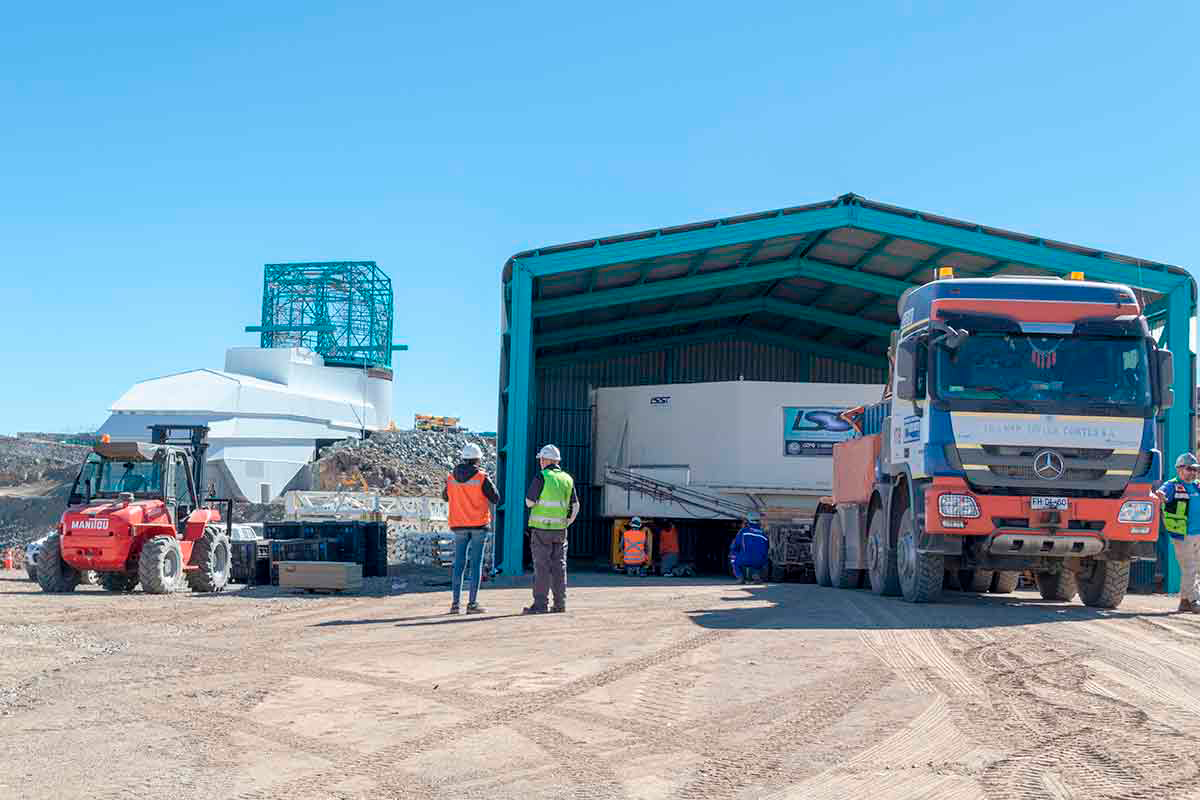

LSST Mirror Arrives at Cerro Pachón

The 8.4m-diameter primary mirror of the Large Synoptic Survey Telescope (LSST) has reached its home at Cerro Pachón in Chile. Earlier this month, the mirror reached the port at Coquimbo, where it was loaded onto a 72-wheeled transport vehicle for the trip to the summit. The trip included passage through the tunnel at Puclaro Dam, with just inches to spare on either side. In a survey set to begin in 2022, LSST will scan the entire visible sky every few nights for 10 years, opening a new window on the changing Universe.

Credit: Rubin Observatory/NSF/AURA